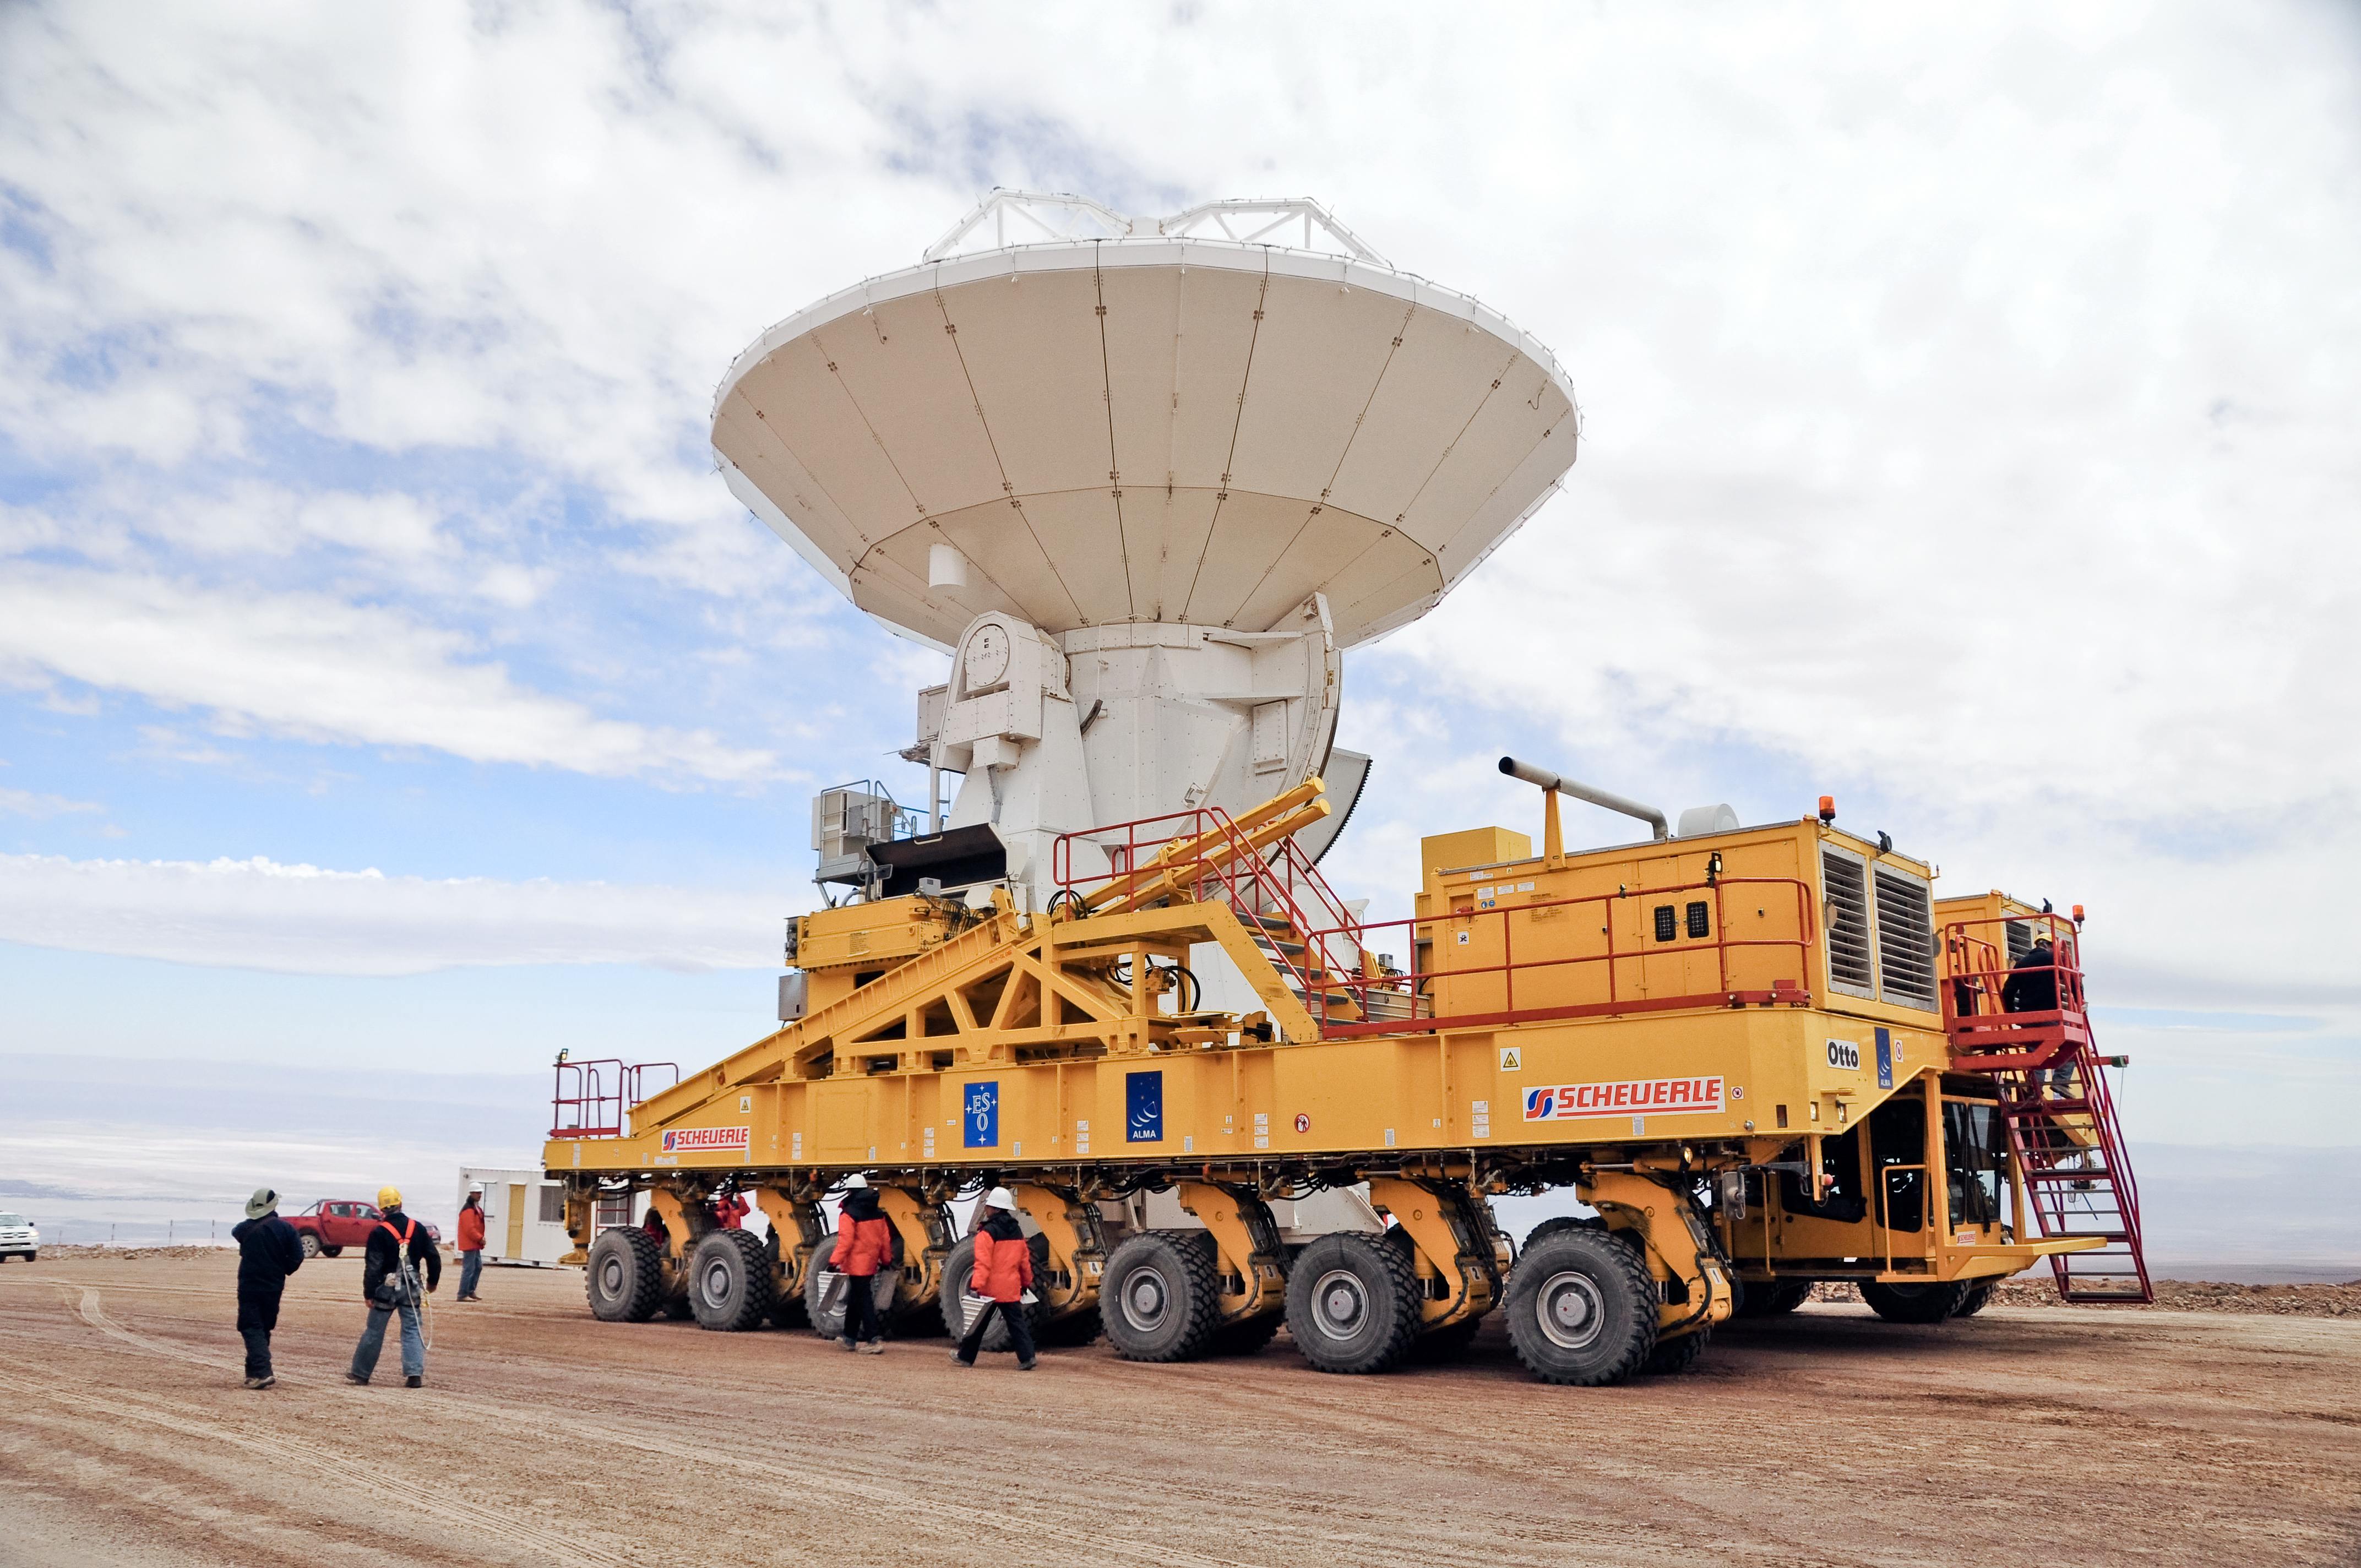

An ALMA antenna en route to the plateau of Chajnantor for the first time

An ALMA antenna en route from the Operations Support Facility to the plateau of Chajnantor for the first time. The ALMA transporter vehicle carefully carries the state-of-the-art antenna, with a diameter of 12 metres and a weight of about 100 tons, on the 28 km journey to the Array Operations Site, which is at an altitude of 5000 m. The antenna is designed to withstand the harsh conditions at the high site, where the extremely dry and rarefied air is ideal for ALMA’s observations of the universe at millimetre- and submillimetre-wavelengths.

Credit: ALMA (ESO/NAOJ/NRAO)